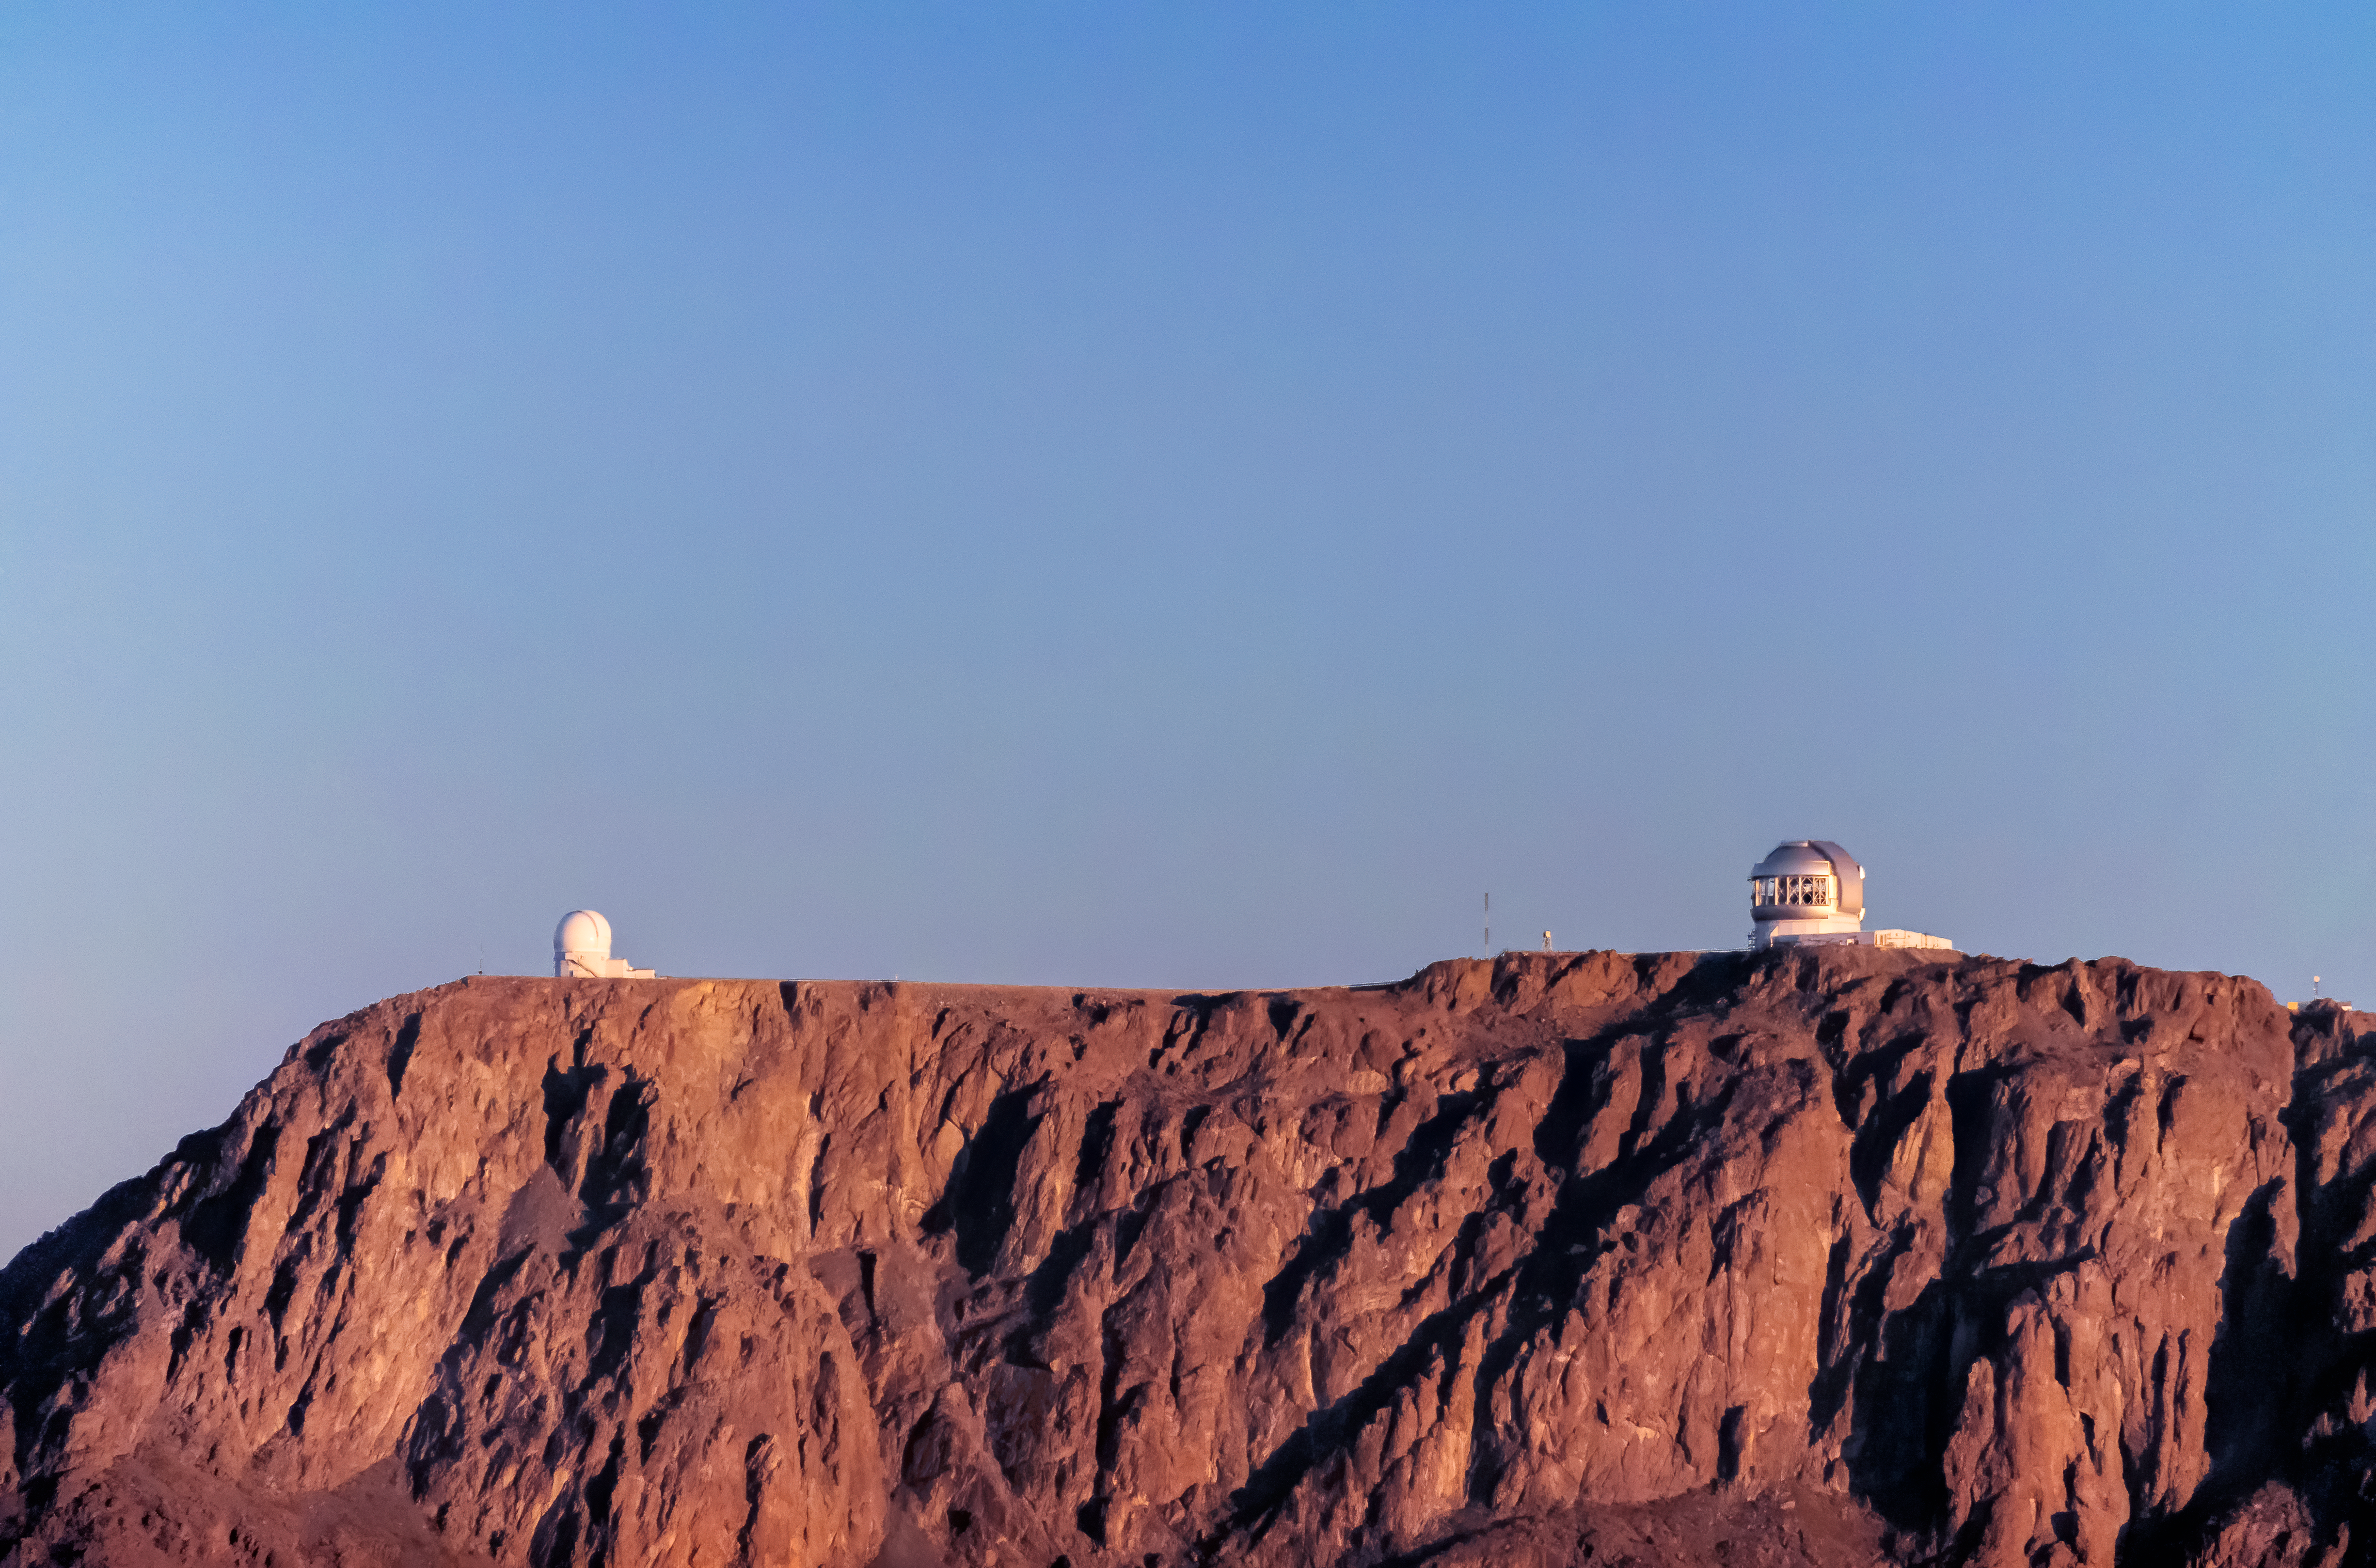

Gemini South and SOAR

Pictured here are the SOAR Telescope and Gemini South of the international Gemini Observatory, a Program of NSF NOIRLab.

Credit: International Gemini Observatory/NOIRLab/NSF/AURA/D. Munizaga